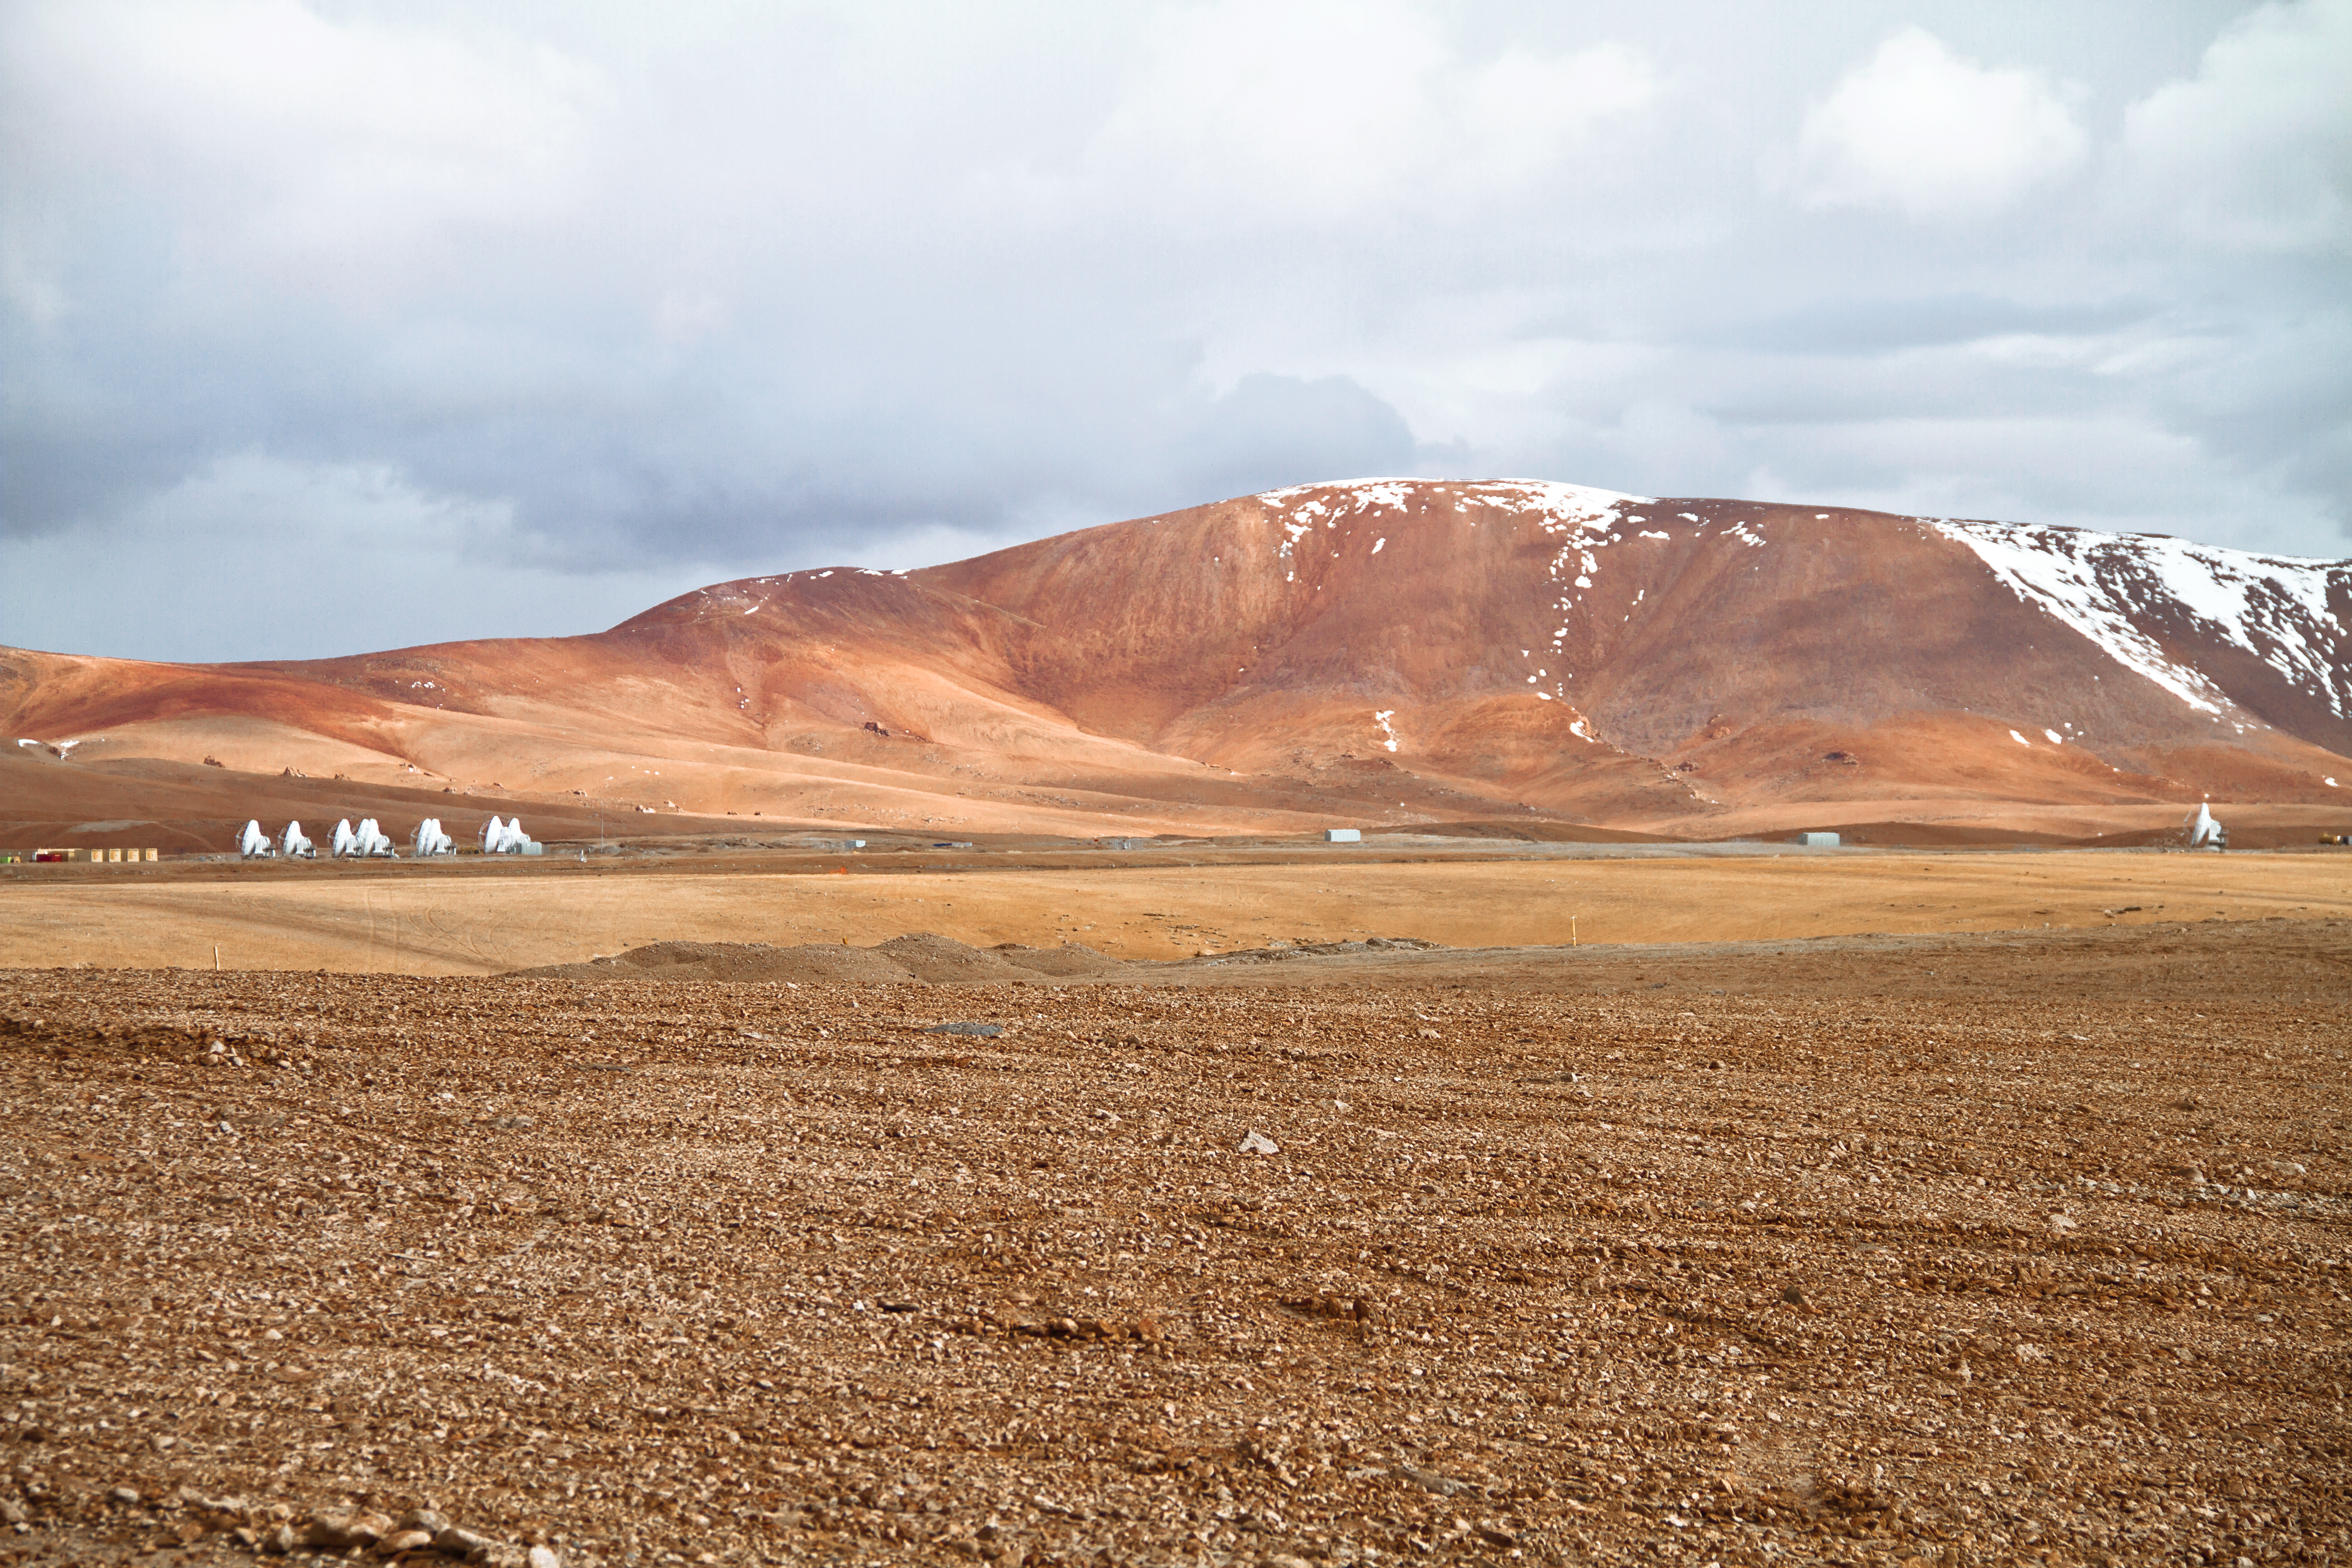

ALMA antennas reach double digits at Chajnantor

The number of antennas for the Atacama Large Millimeter/submillimeter Array (ALMA) on the Chajnantor plateau has now reached double digits! The tenth antenna was moved up from the Operations Support Facility at an altitude of 2900 metres to the Array Operations Site at 5000 metres, high in the Chilean Andes, on 4 March 2011 using one of the ALMA transporter vehicles.

ALMA is a telescope designed to observe millimetre- and submillimetre-wavelength light with its array of antenna dishes. Using a technique called interferometry, ALMA acts like a single giant telescope as large as the whole set of antennas. Thanks to the transporter vehicles, the antennas can be arranged in different configurations, where the maximum separation between them varies from 150 metres to 16 kilometres.

The distant viewpoint of this photograph is necessary for one to see all ten of the antennas in a single shot. Nine of them, including the newest addition, are clustered together on the left of the image, but the tenth is about 600 metres away on the right. ALMA is currently in a testing phase, and this lone antenna allows the astronomers and engineers to test the system’s performance with a longer baseline — the separation between a pair of antennas. When ALMA construction is completed in 2013, there will be a total of 66 antennas in the array.

The rare cloudy sky seen in the photograph is due to the Altiplanic Winter, in which the jet stream reverses and brings moist air from the east to this usually extremely arid site.

The ALMA project is a partnership of Europe, North America and East Asia in cooperation with the Republic of Chile. ESO is the European partner in ALMA.

Credit: ALMA (ESO/NAOJ/NRAO), J. Guarda (ALMA)